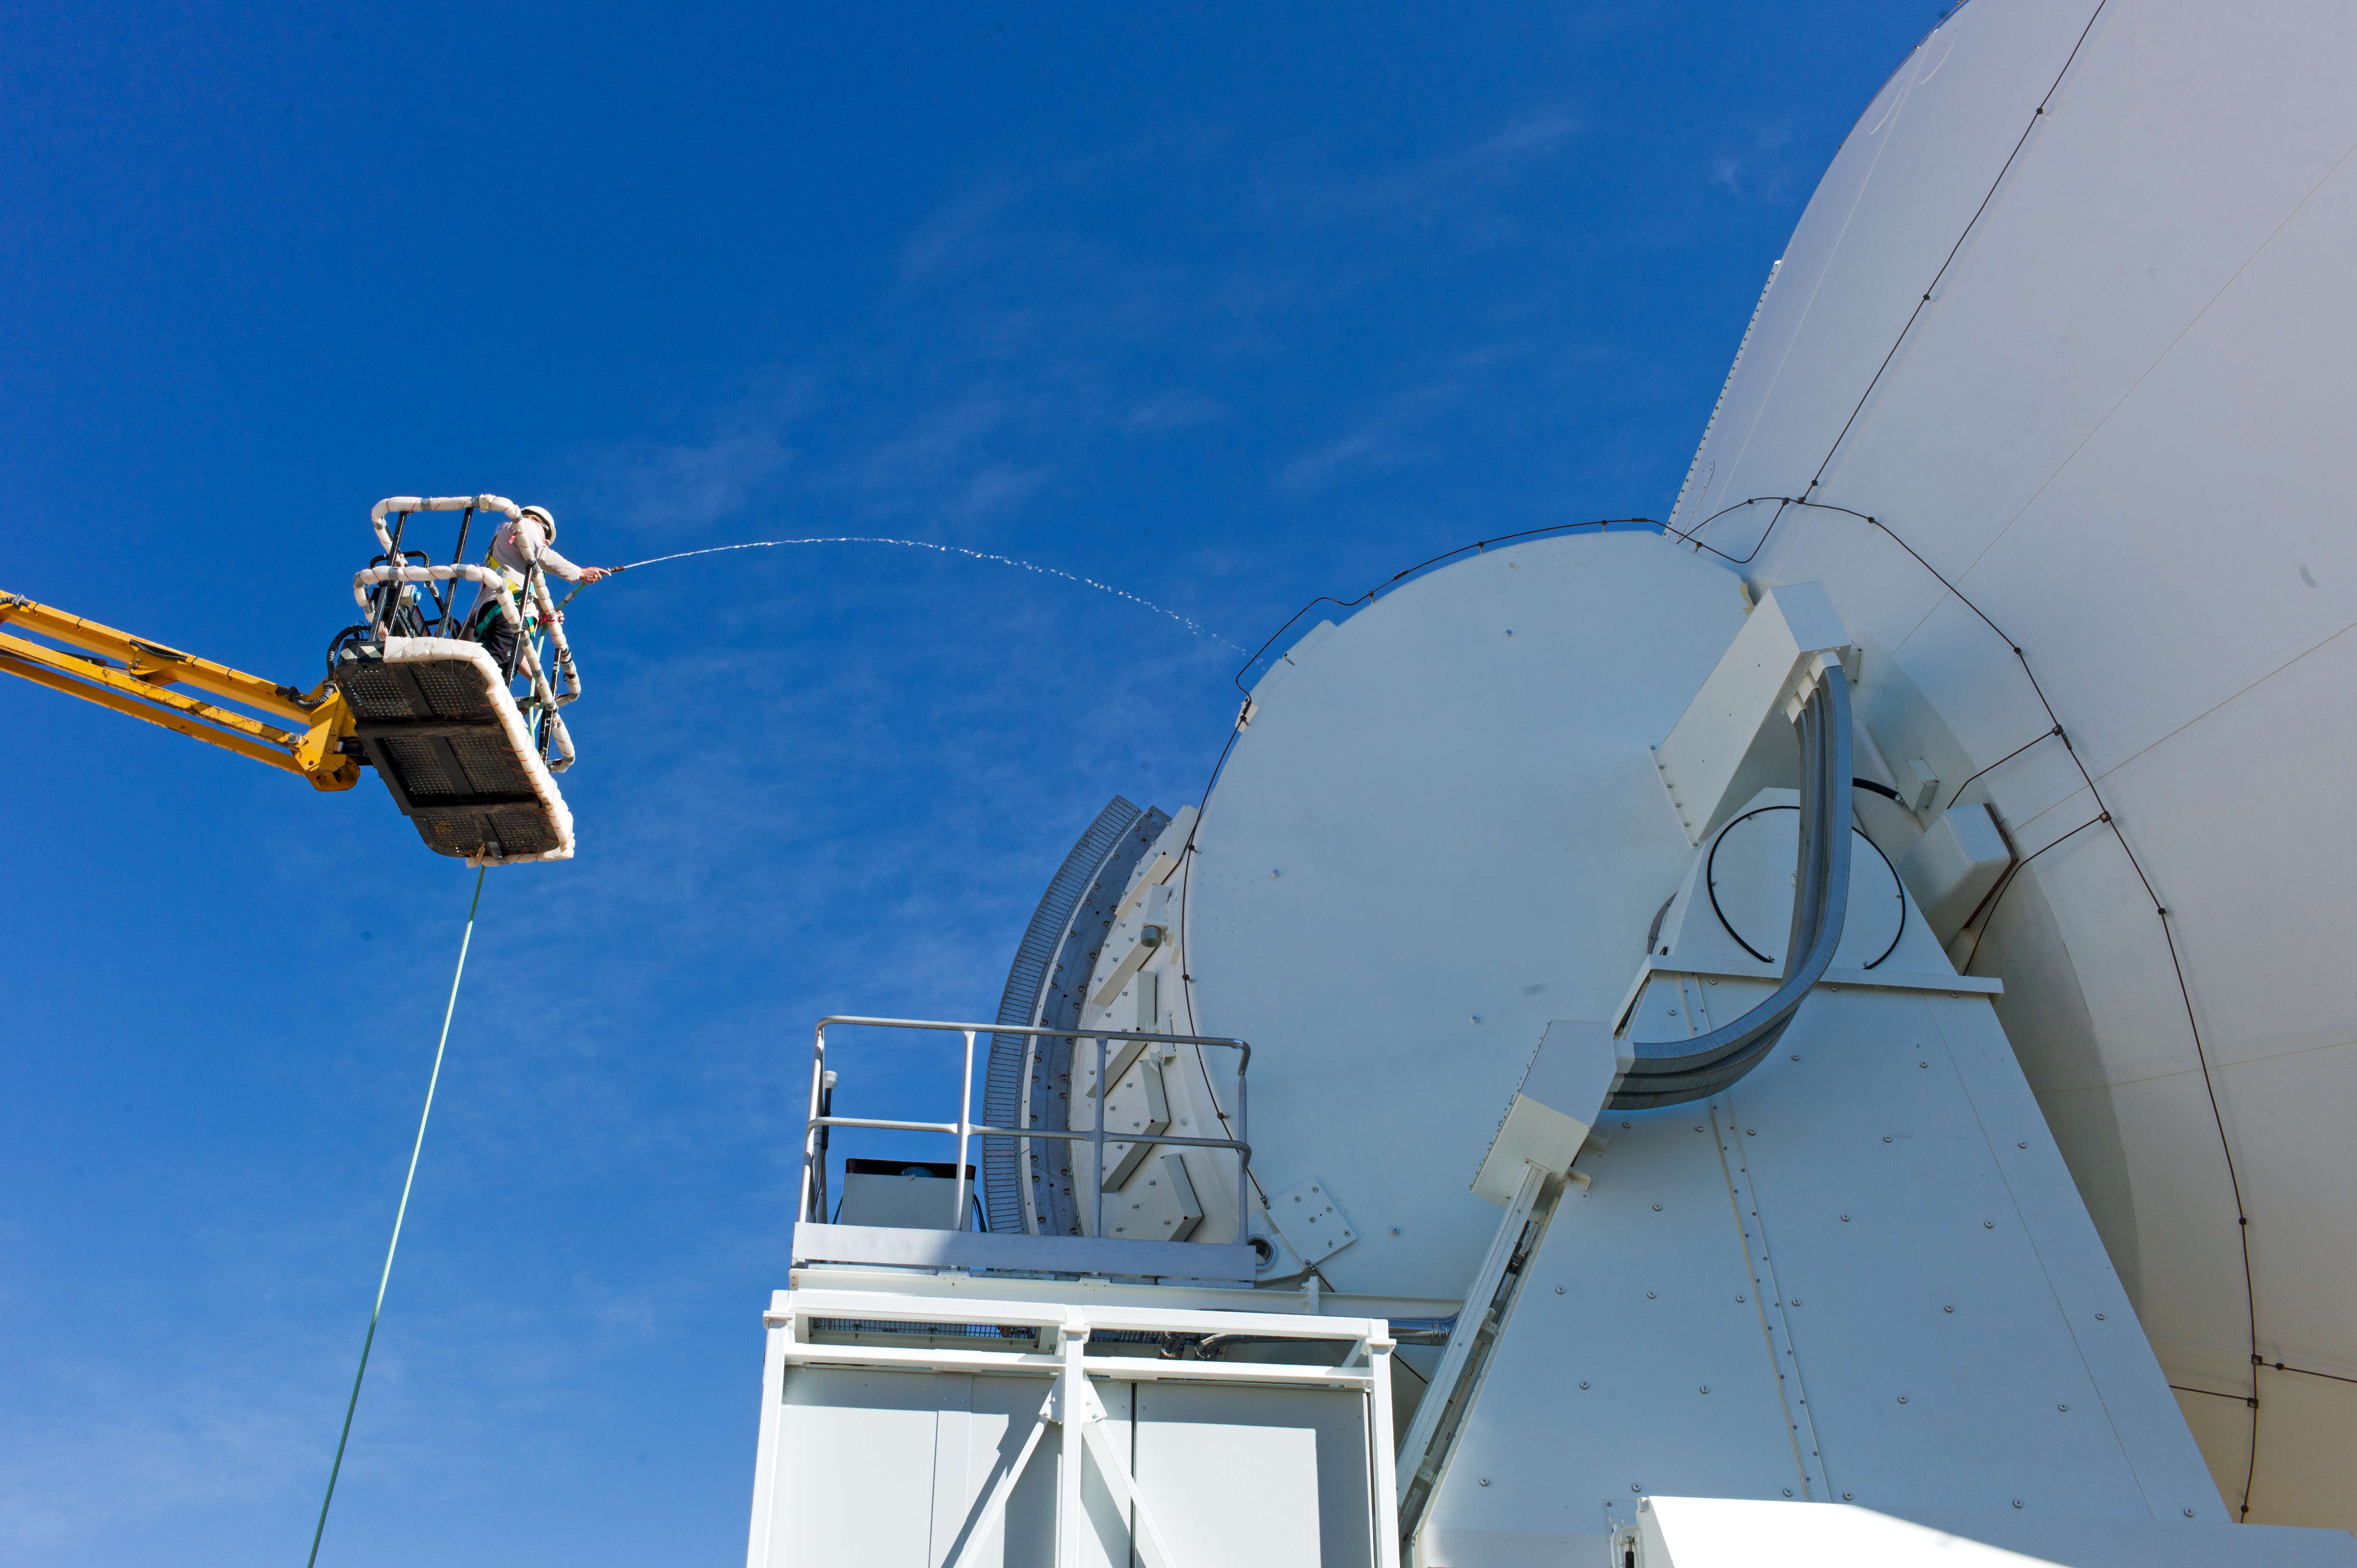

Water testing ALMA antennas

In this photo water is being poured on a European ALMA antenna to make sure it does not reach the receiver cabin. This photo was taken at the Operations Support Facility, at an altitude of 2900 metres in the Chilean Andes. Antennas are assembled here before being moved to the Array Operations Site at 5000 metres altitude.

Credit: ESO